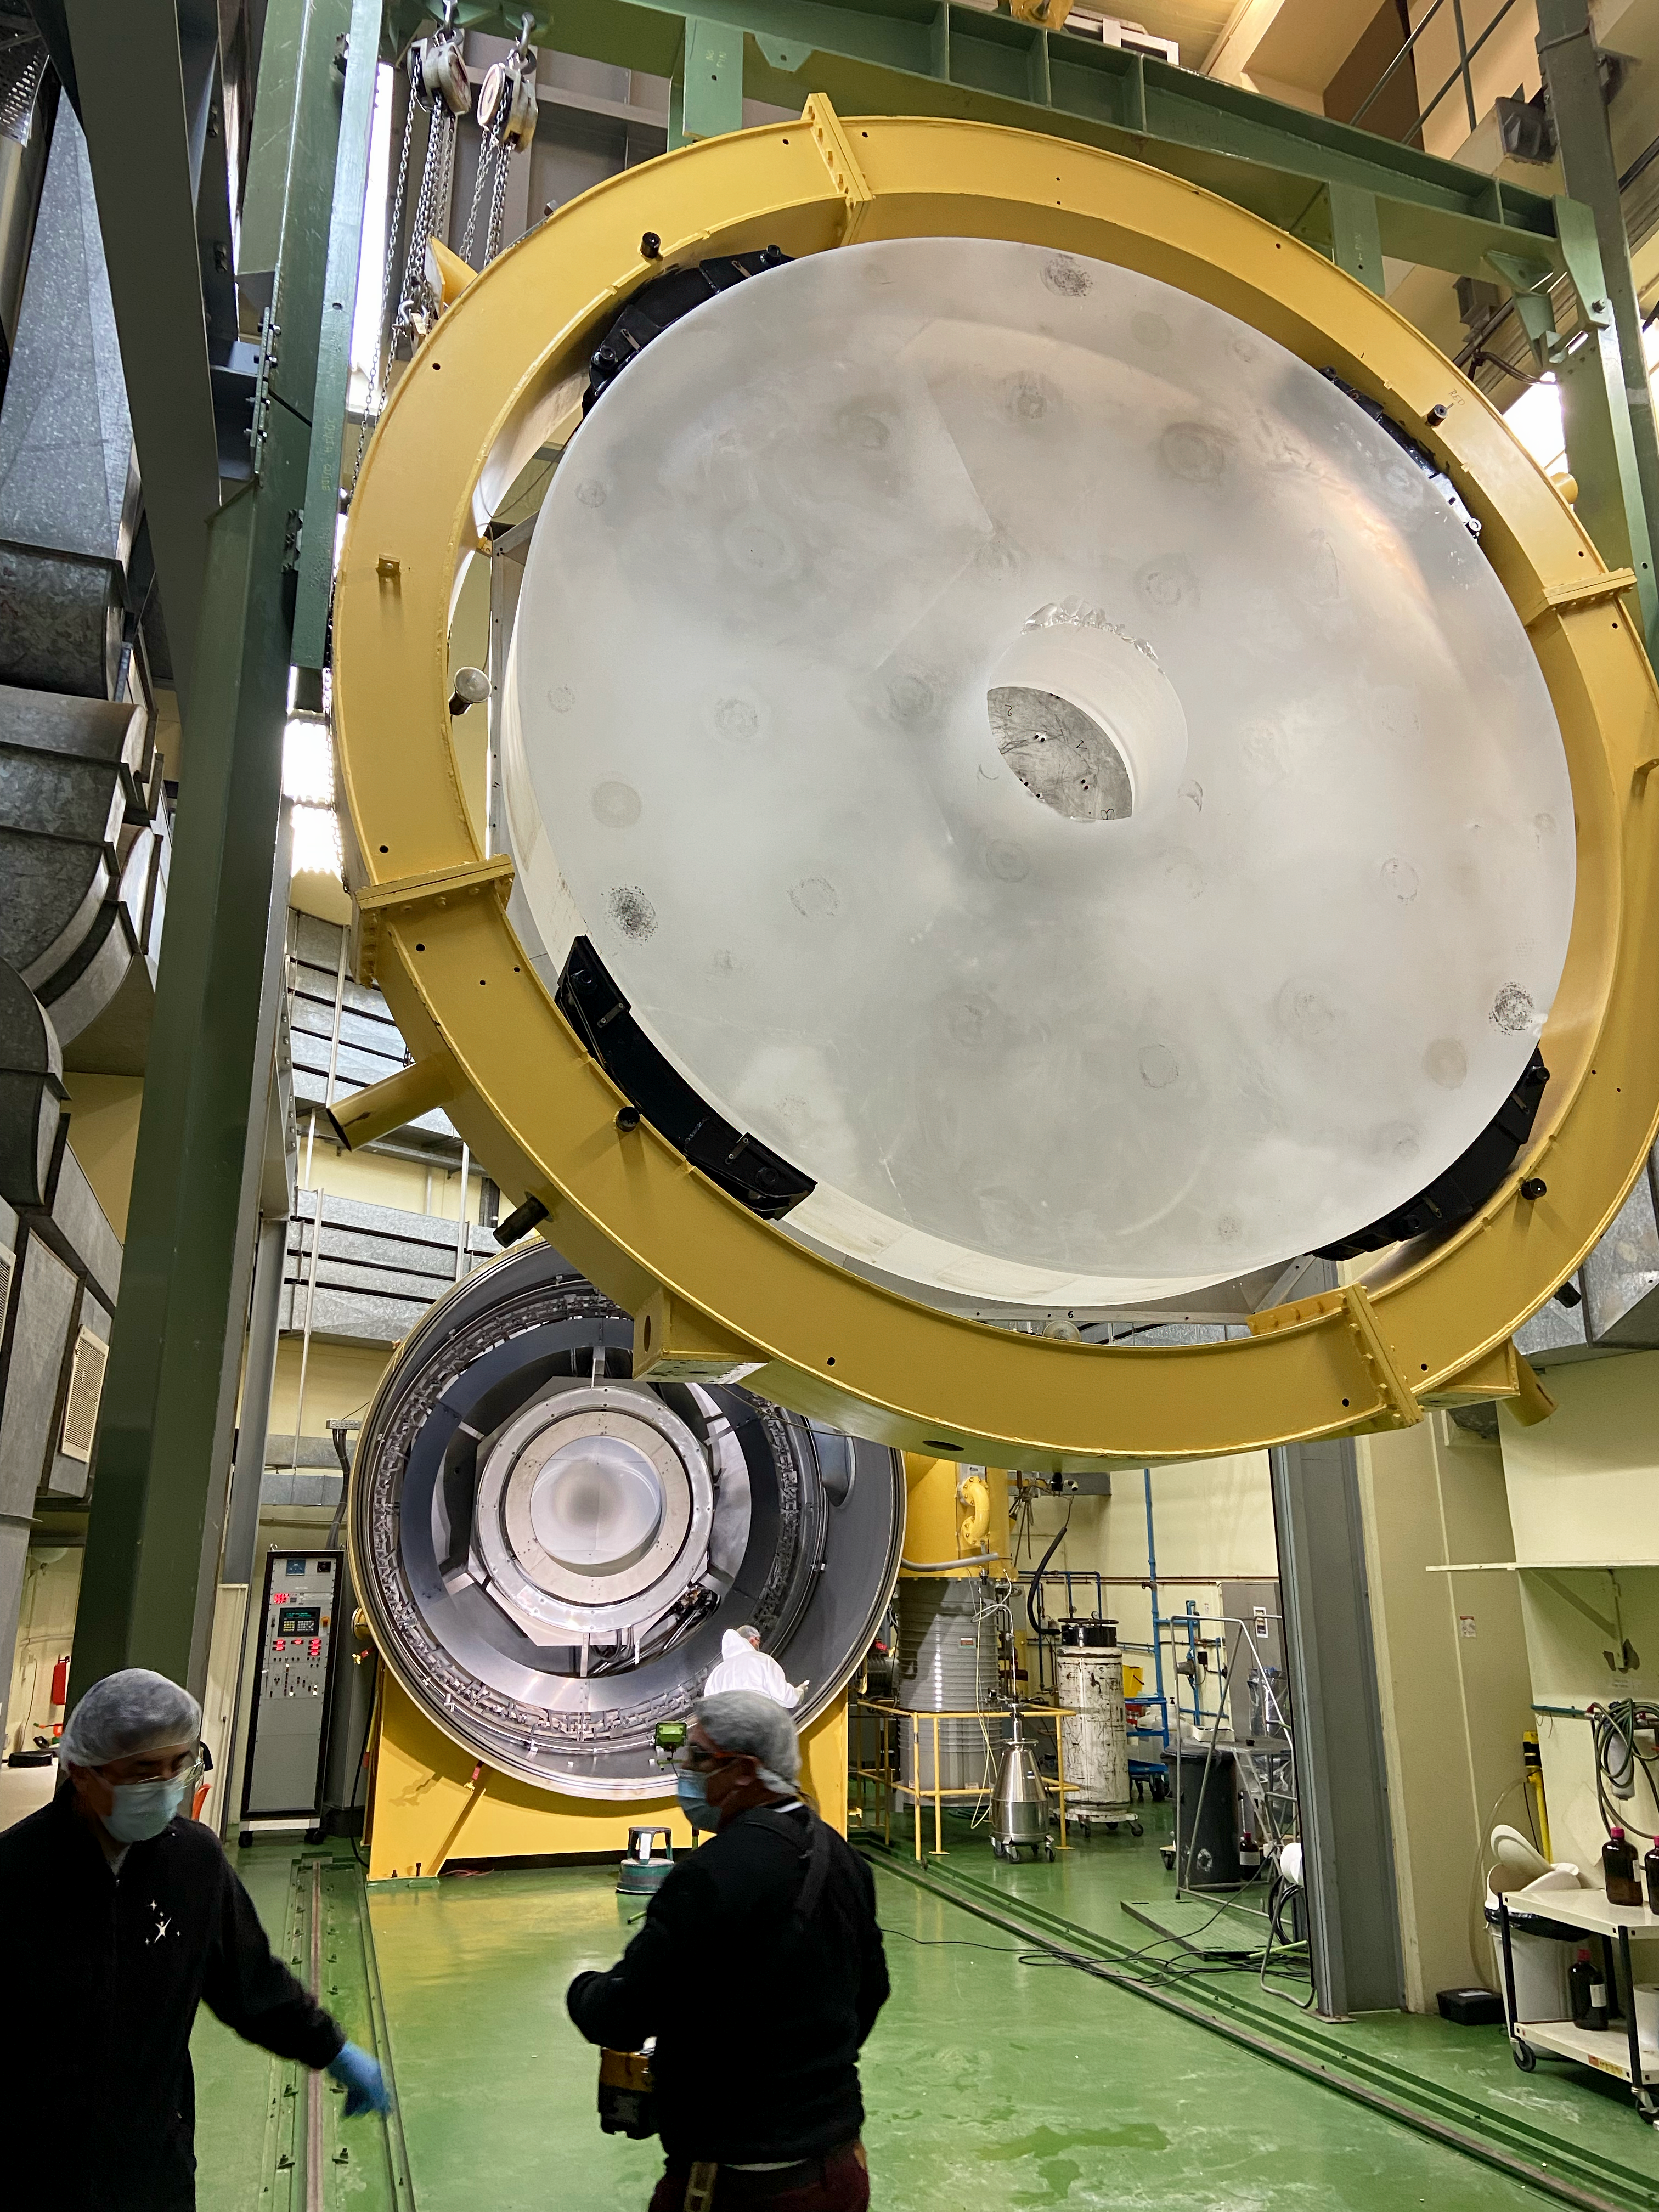

Inserting the 3.6 m mirror into the recoating chamber

The second part of the recoating process is seen above, as the mirror blank is loaded onto the crane that will carry it to the specialised recoating chamber in the background. This is a vacuum chamber which vaporises aluminium to deposit an extremely thin layer onto the mirror blank.

Credit: A. Silber/ESO